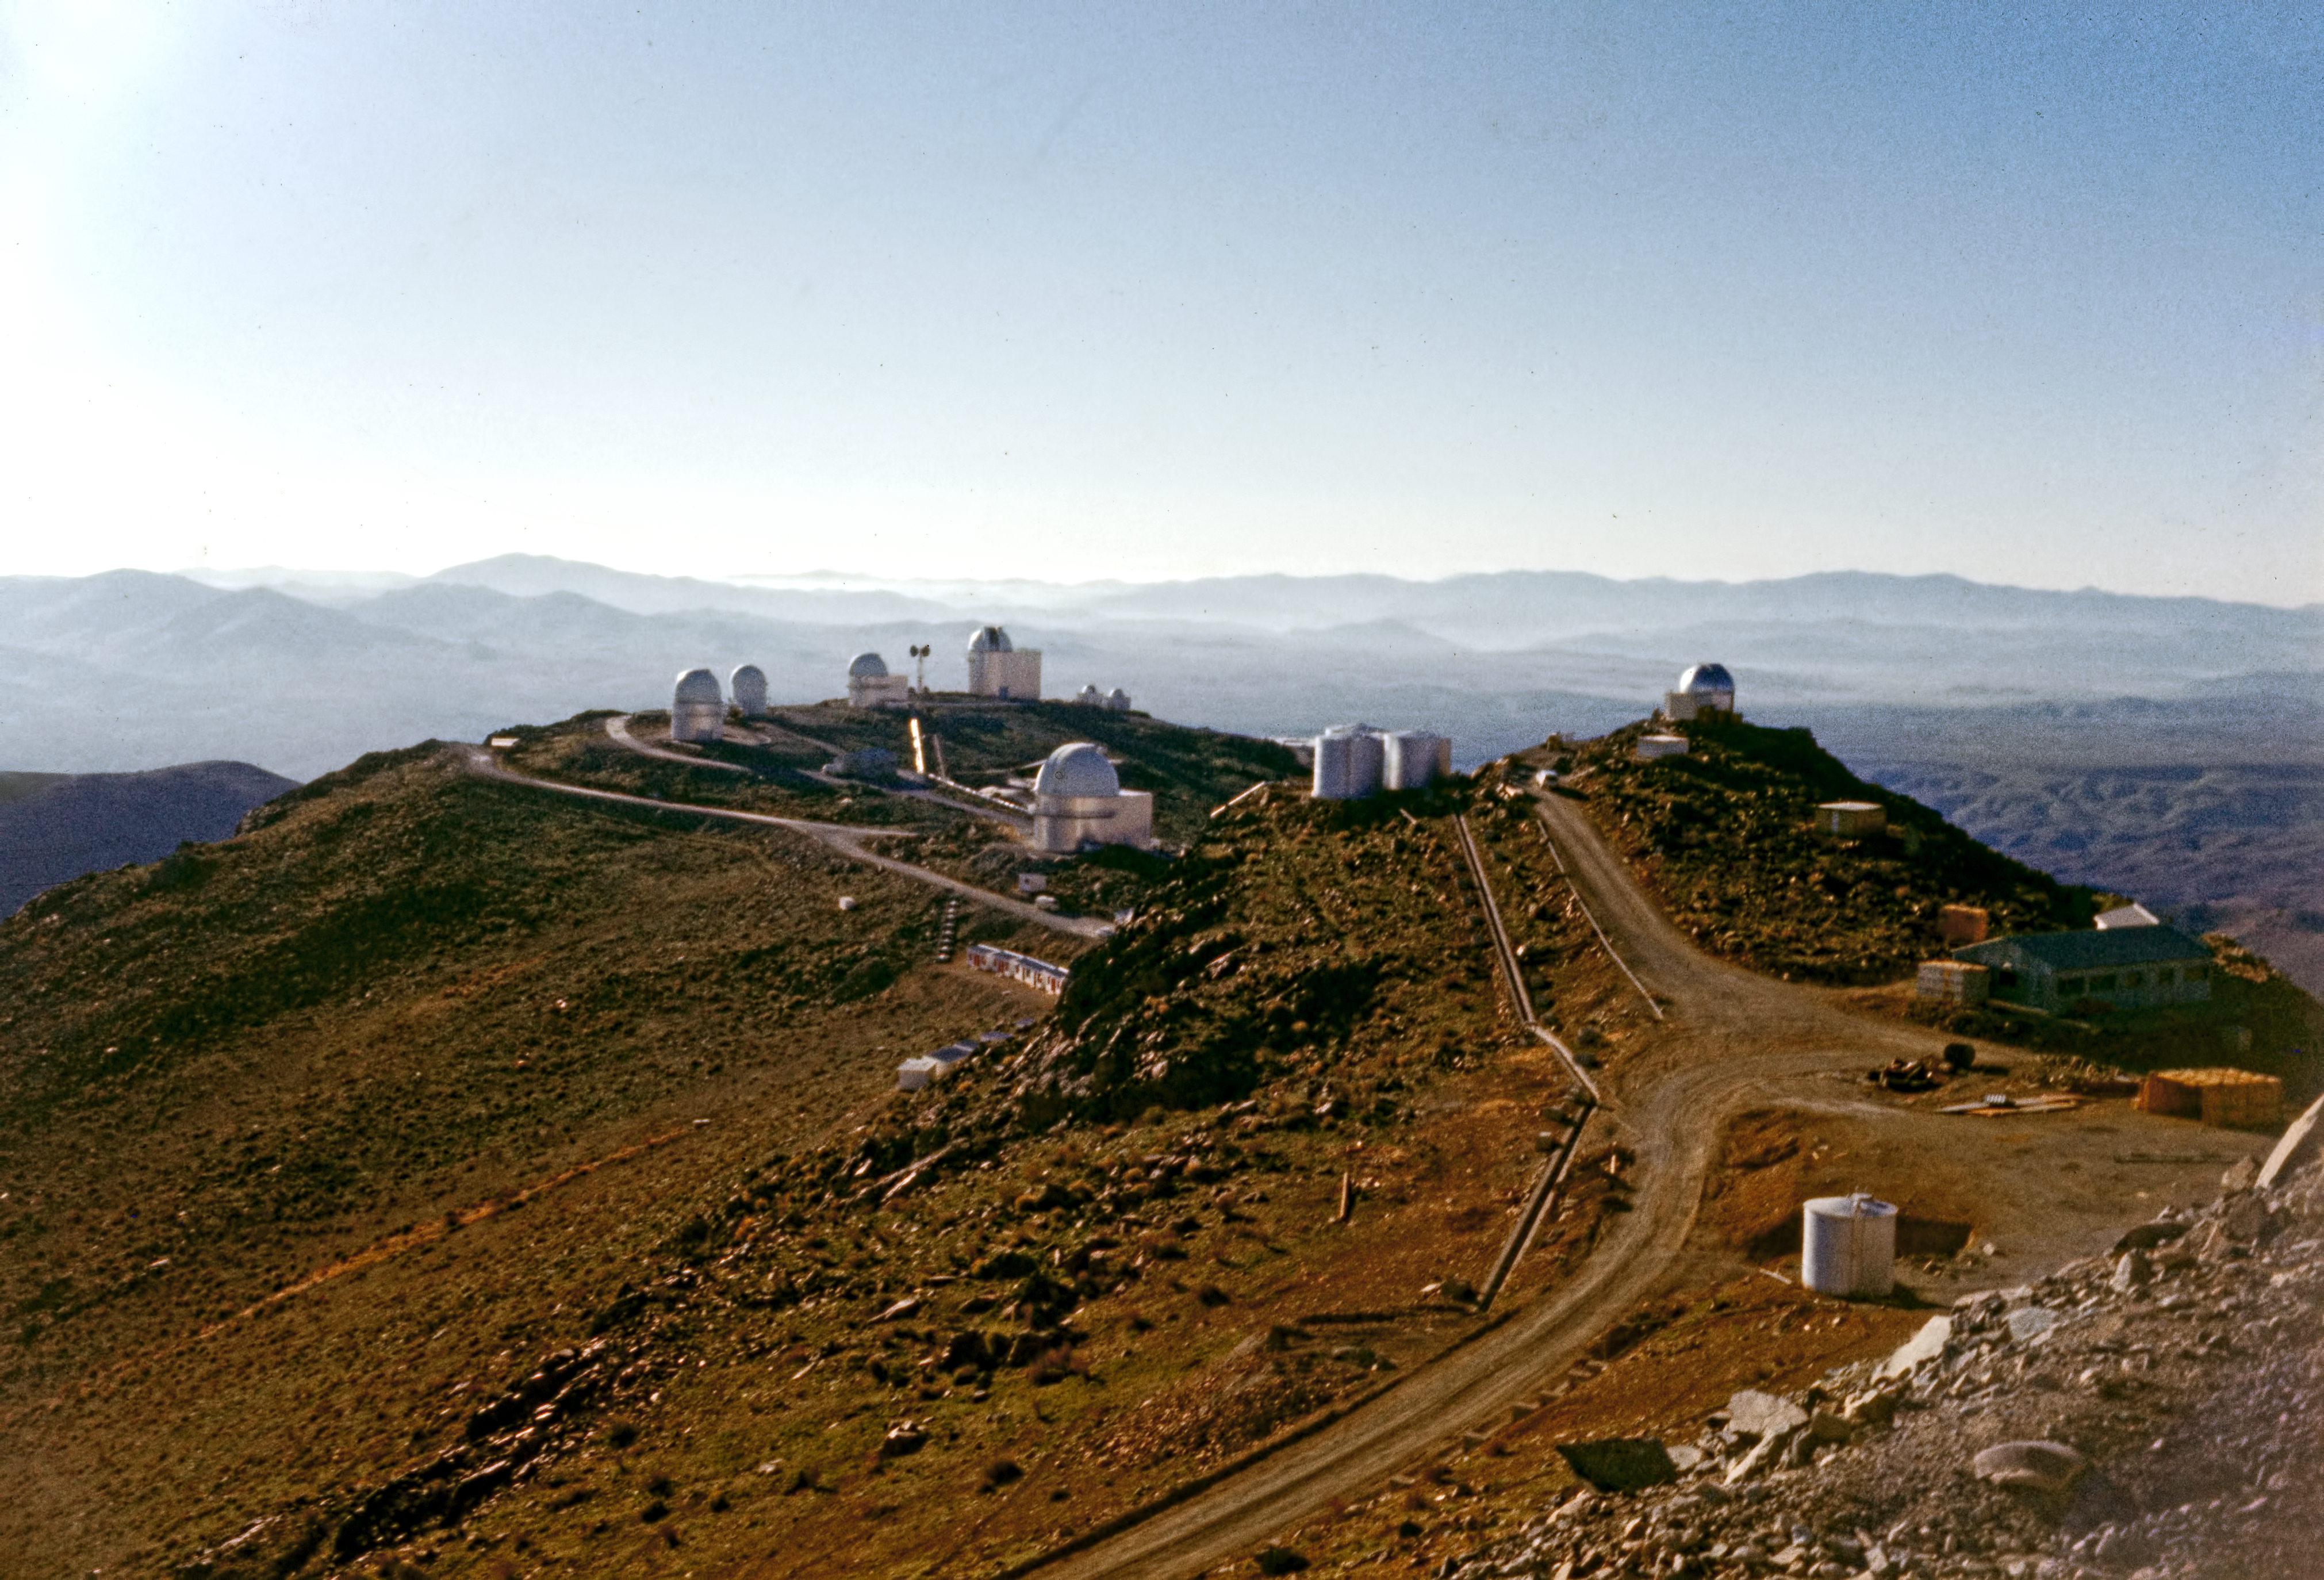

A view of La Silla Observatory

The La Silla Observatory seen from the 3.6-metre Telescope in the late 1970s.

Credit: ESO/Seggewiss